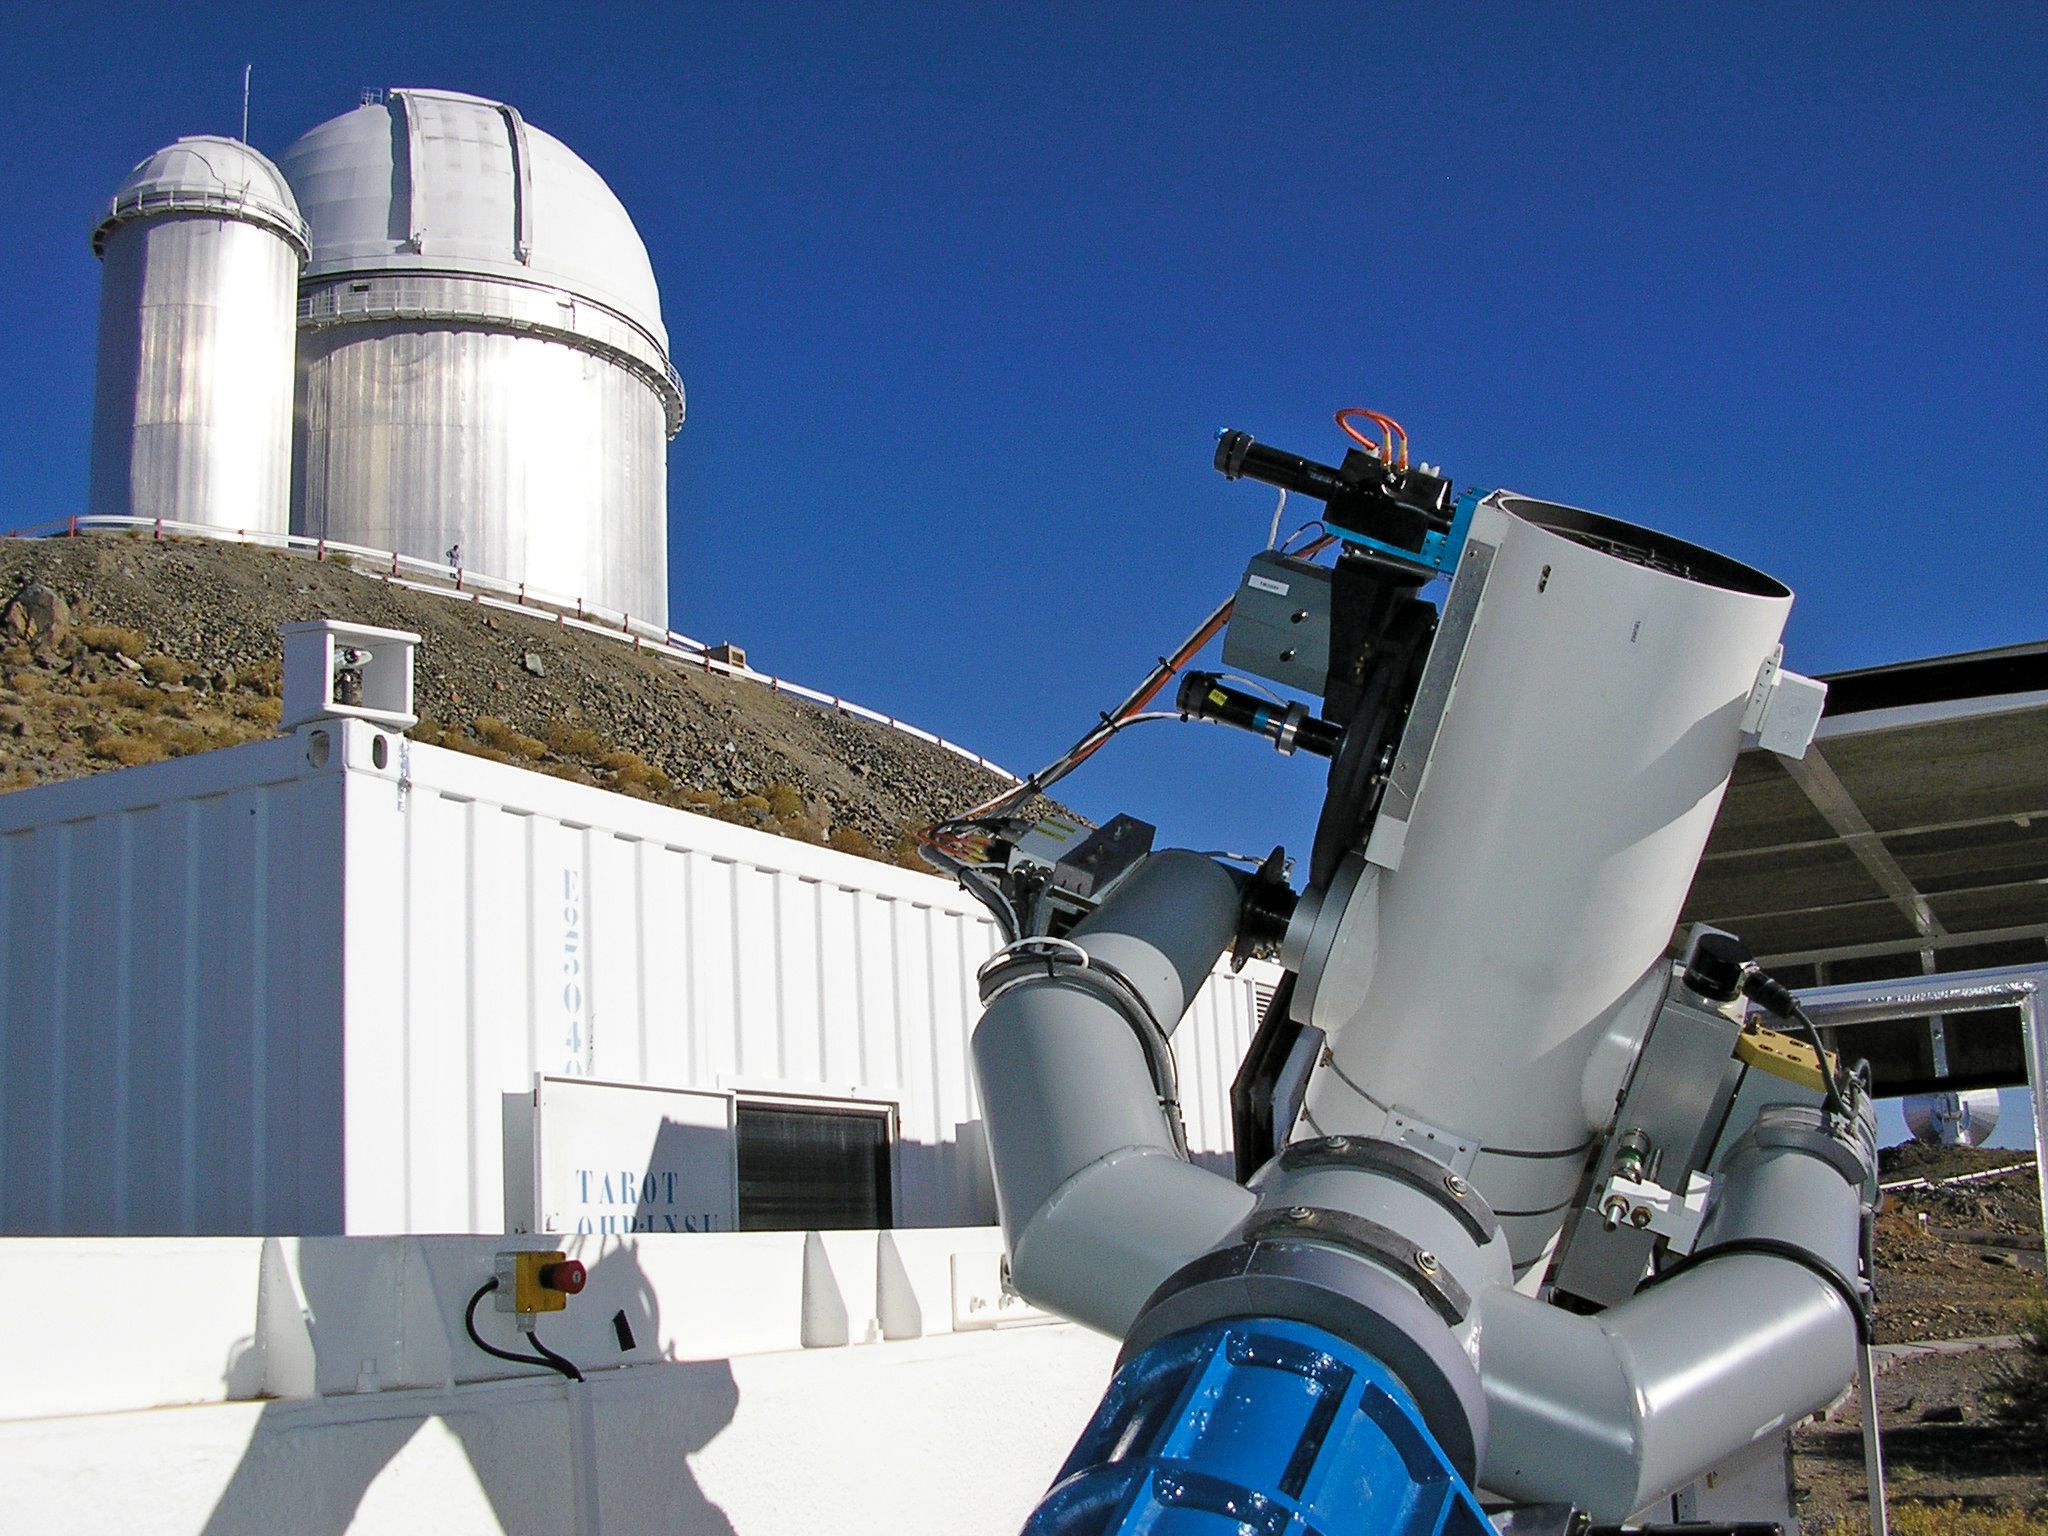

The 25cm TAROT telescope

This image shows the 25cm TAROT telescope on La Silla. The telescope is designed to react very quickly when a Gamma-ray burst is detected: 8 sec after it receives the alert, TAROT will be observing it. This is critical, as the Gamma-ray bursts are very short events. A twin TAROT telescope is located on the Calern observatory, in France. Both are operated by a consortium lead by Michel Boër (Observatoire de Haute Provence). TAROT stands for Télescopes à Action Rapide pour les Objets Transitoires.

Credit: ESO